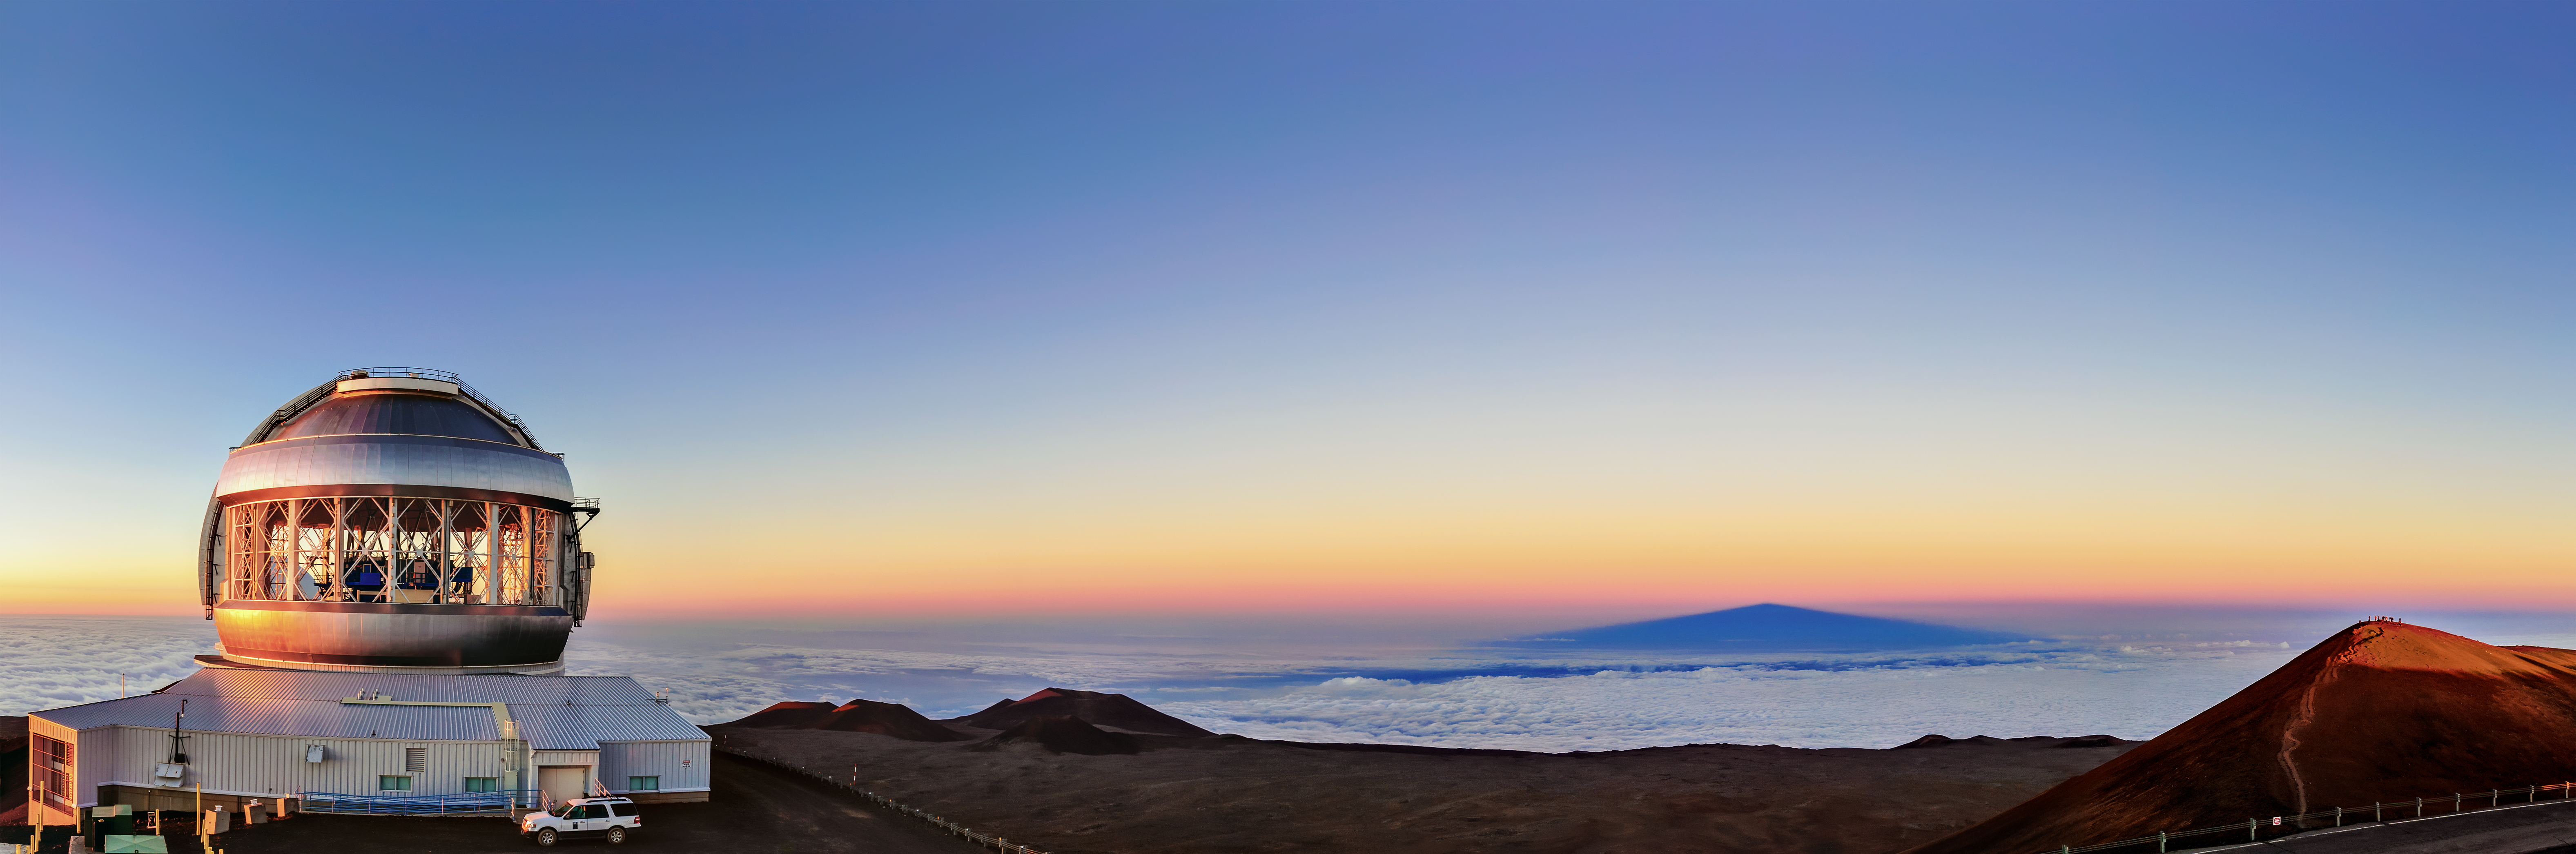

Sunset and Shadow

At first glance, this looks like an image of a telescope perched by a sea shore. The telescope — Gemini North, one of the two telescopes that make up the international Gemini Observatory, a Program of NSF NOIRLab — is actually situated at an altitude of over 4000 meters (13,000 feet). The churning waves are a rippling cloud deck, not a choppy sea, over which Maunakea’s shadow stretches for miles.

Maunakea’s highest point (far right) is tinged with light from the setting Sun, as shadows fall over Gemini North. As the day ends, the telescope’s work begins. A key advantage of building a telescope at such a remote spot is made abundantly clear in this photo. From Gemini North’s vantage point, the skies are exquisitely clear, and perfect for a night of astronomical observations.

Credit: International Gemini Observatory/NOIRLab/NSF/AURA/J. Chu